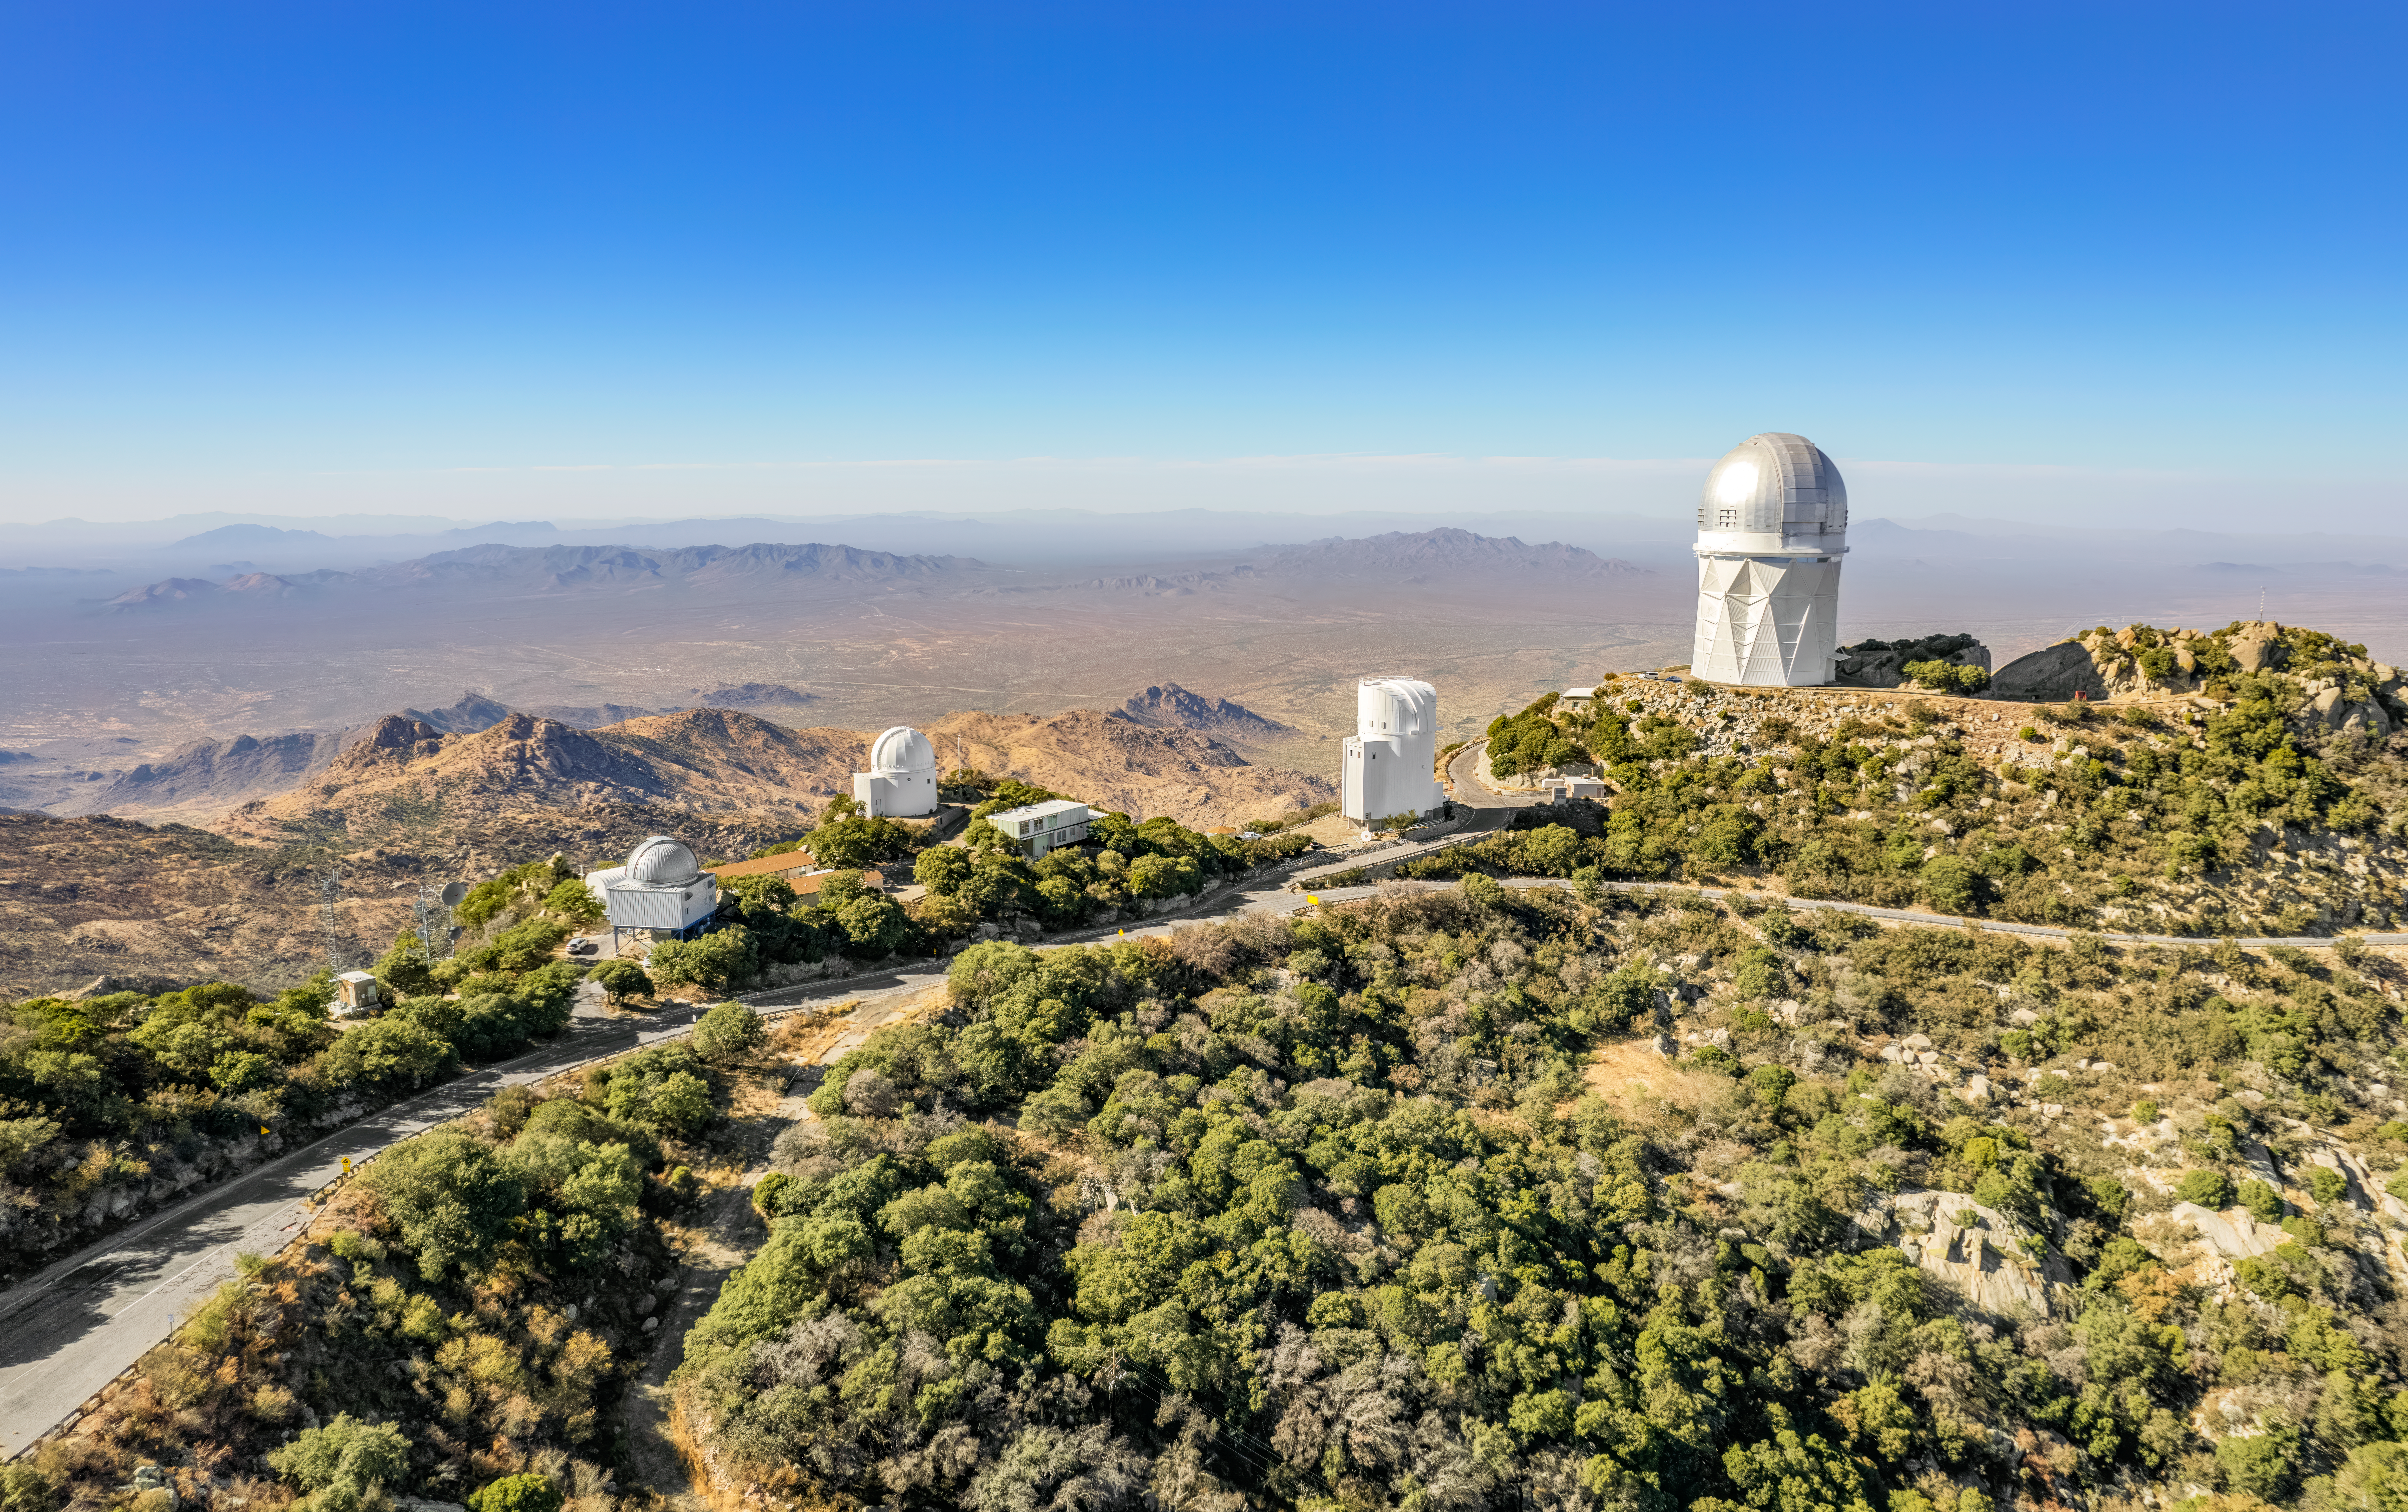

Various observing domes at Kitt Peak National Observatory

Aerial view of various telescope domes on top of Kitt Peak National Observatory. Left to right: UArizona 1.8-meter Spacewatch Telescope, UArizona 0.9-meter Spacewatch Telescope, UArizona Bok 2.3-meter Telescope, Nicholas U. Mayall 4-meter Telescope.

Credit: NOIRLab/NSF/AURA/P. Marenfeld